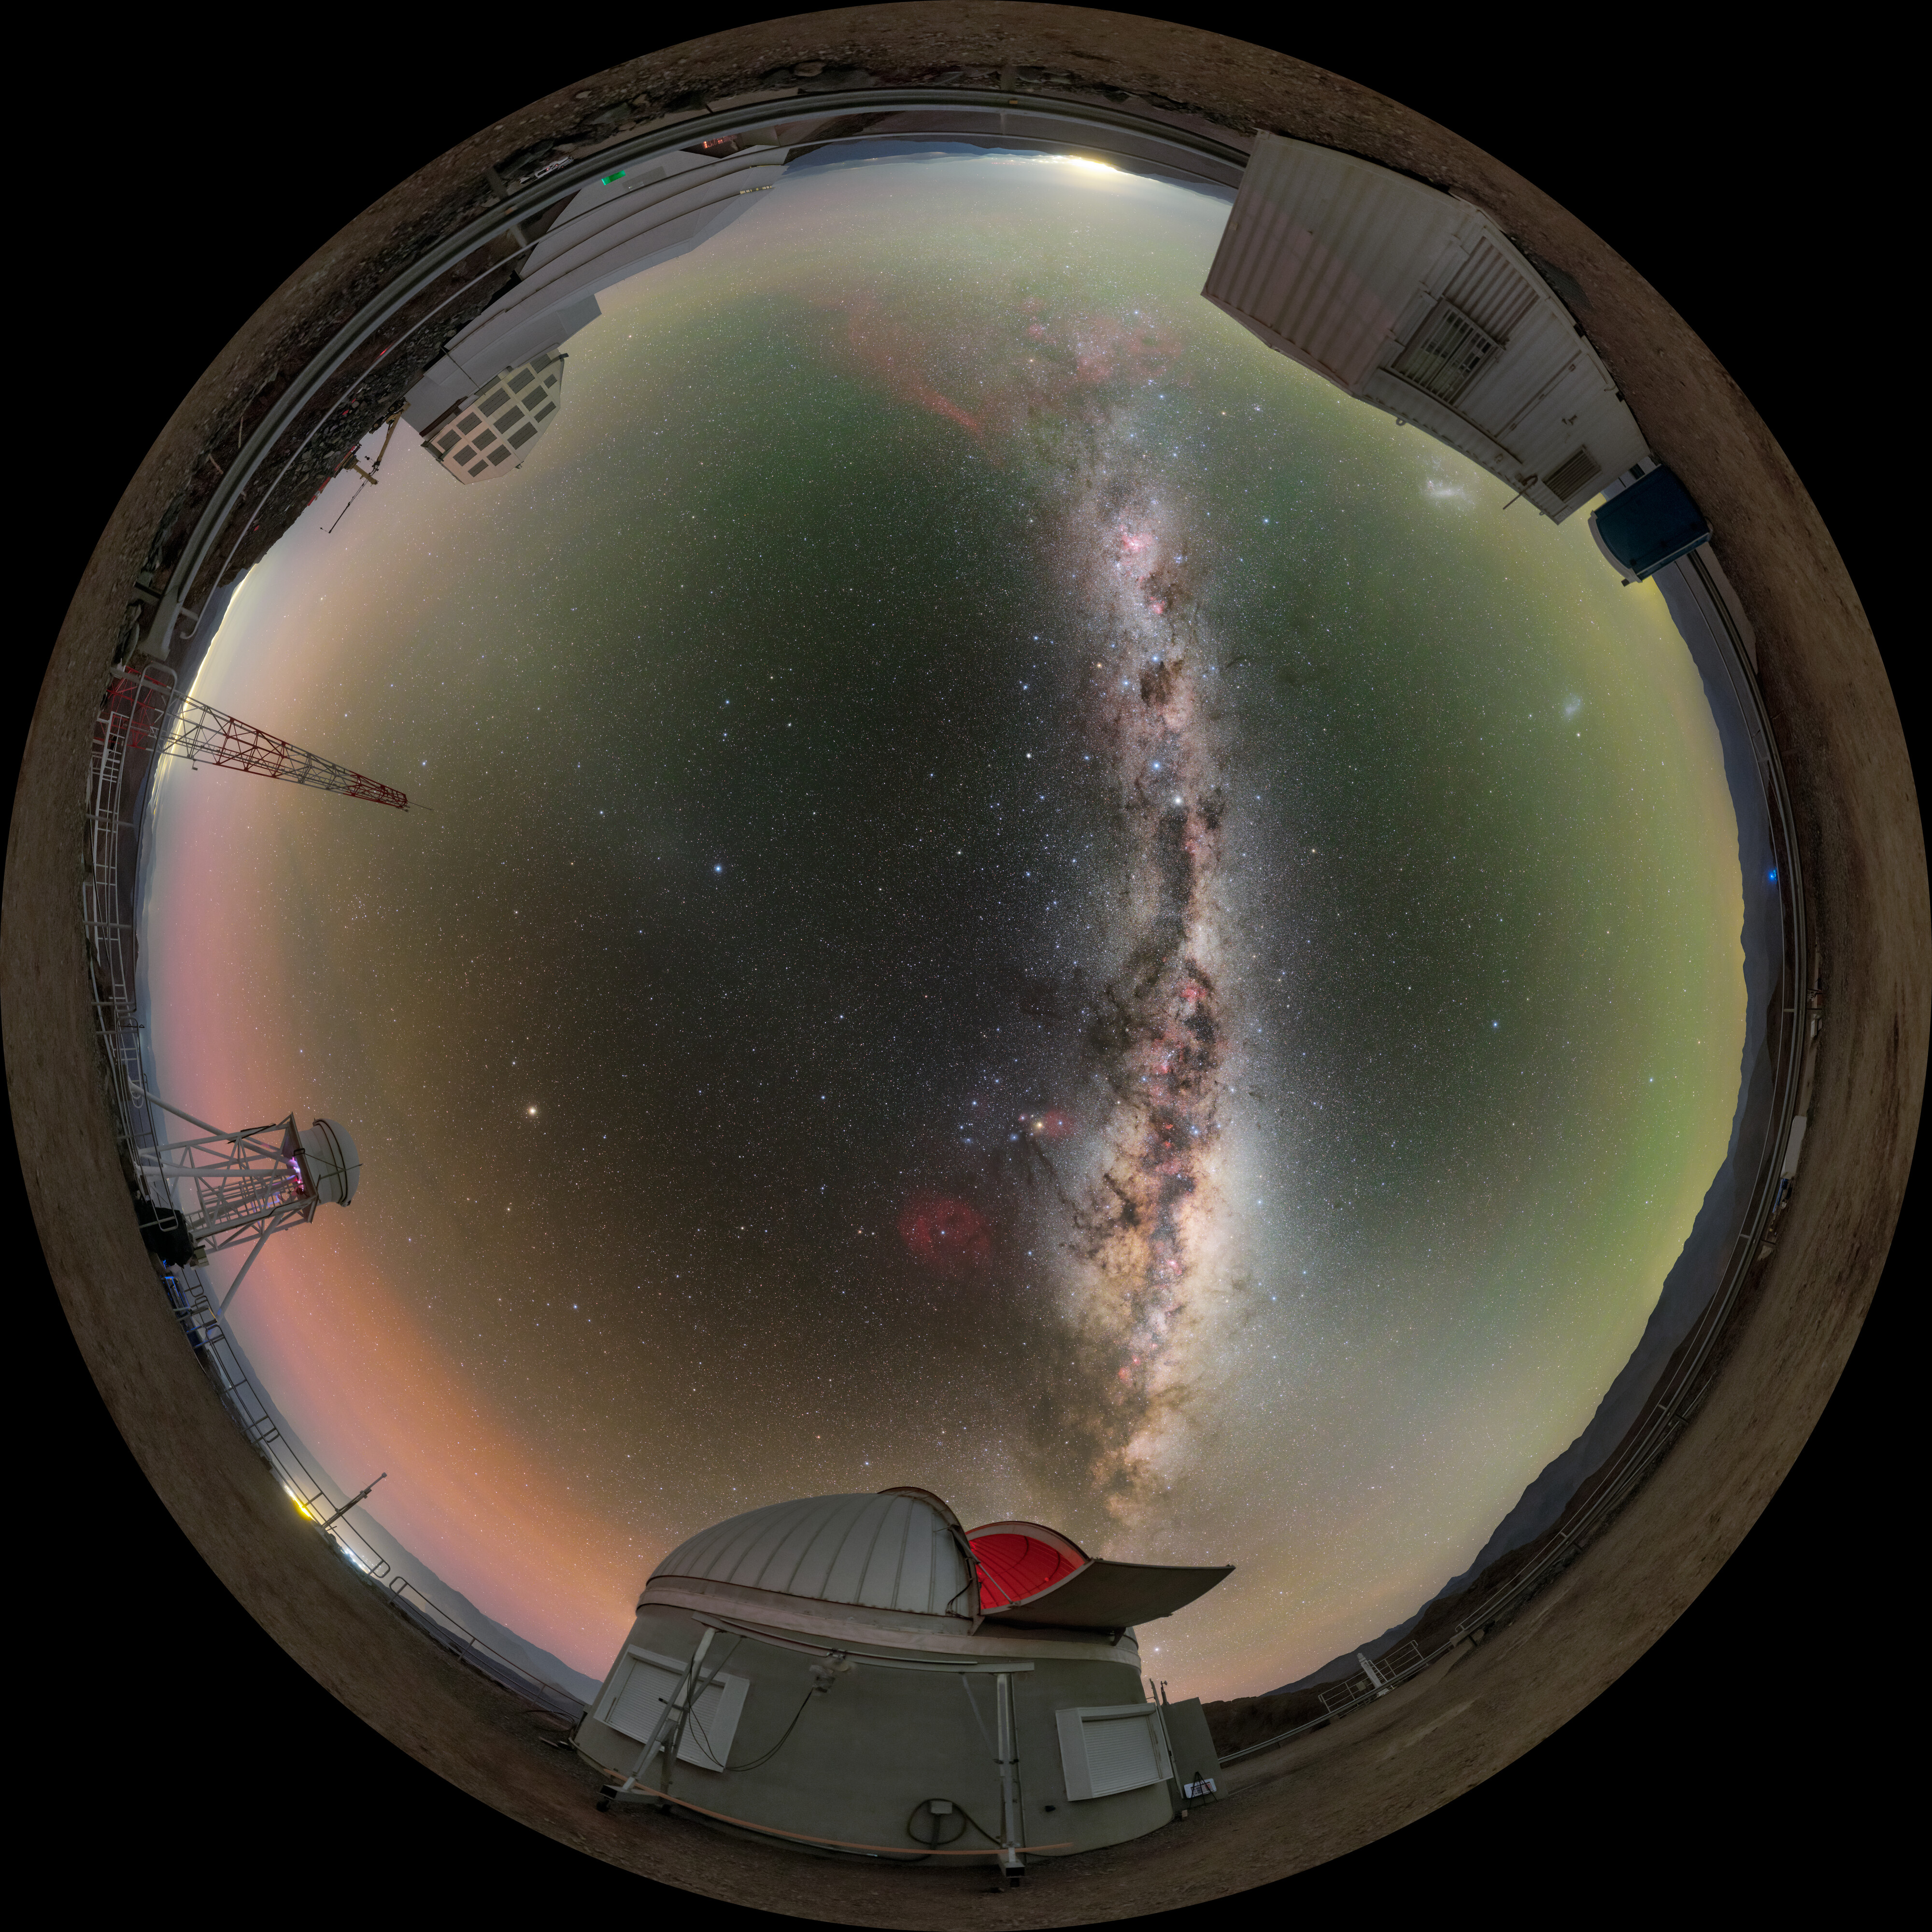

Milky Way Above Cerro Pachón Fulldome

A breathtaking fulldome view of the Chilean night sky as the Milky Way streaks above the Vera C. Rubin Observatory and Rubin Auxiliary Telescope on Cerro Pachón.

A 360 panorama version of this image can be viewed here.

Credit: RubinObs/NOIRLab/SLAC/NSF/DOE/AURA/P. Horálek